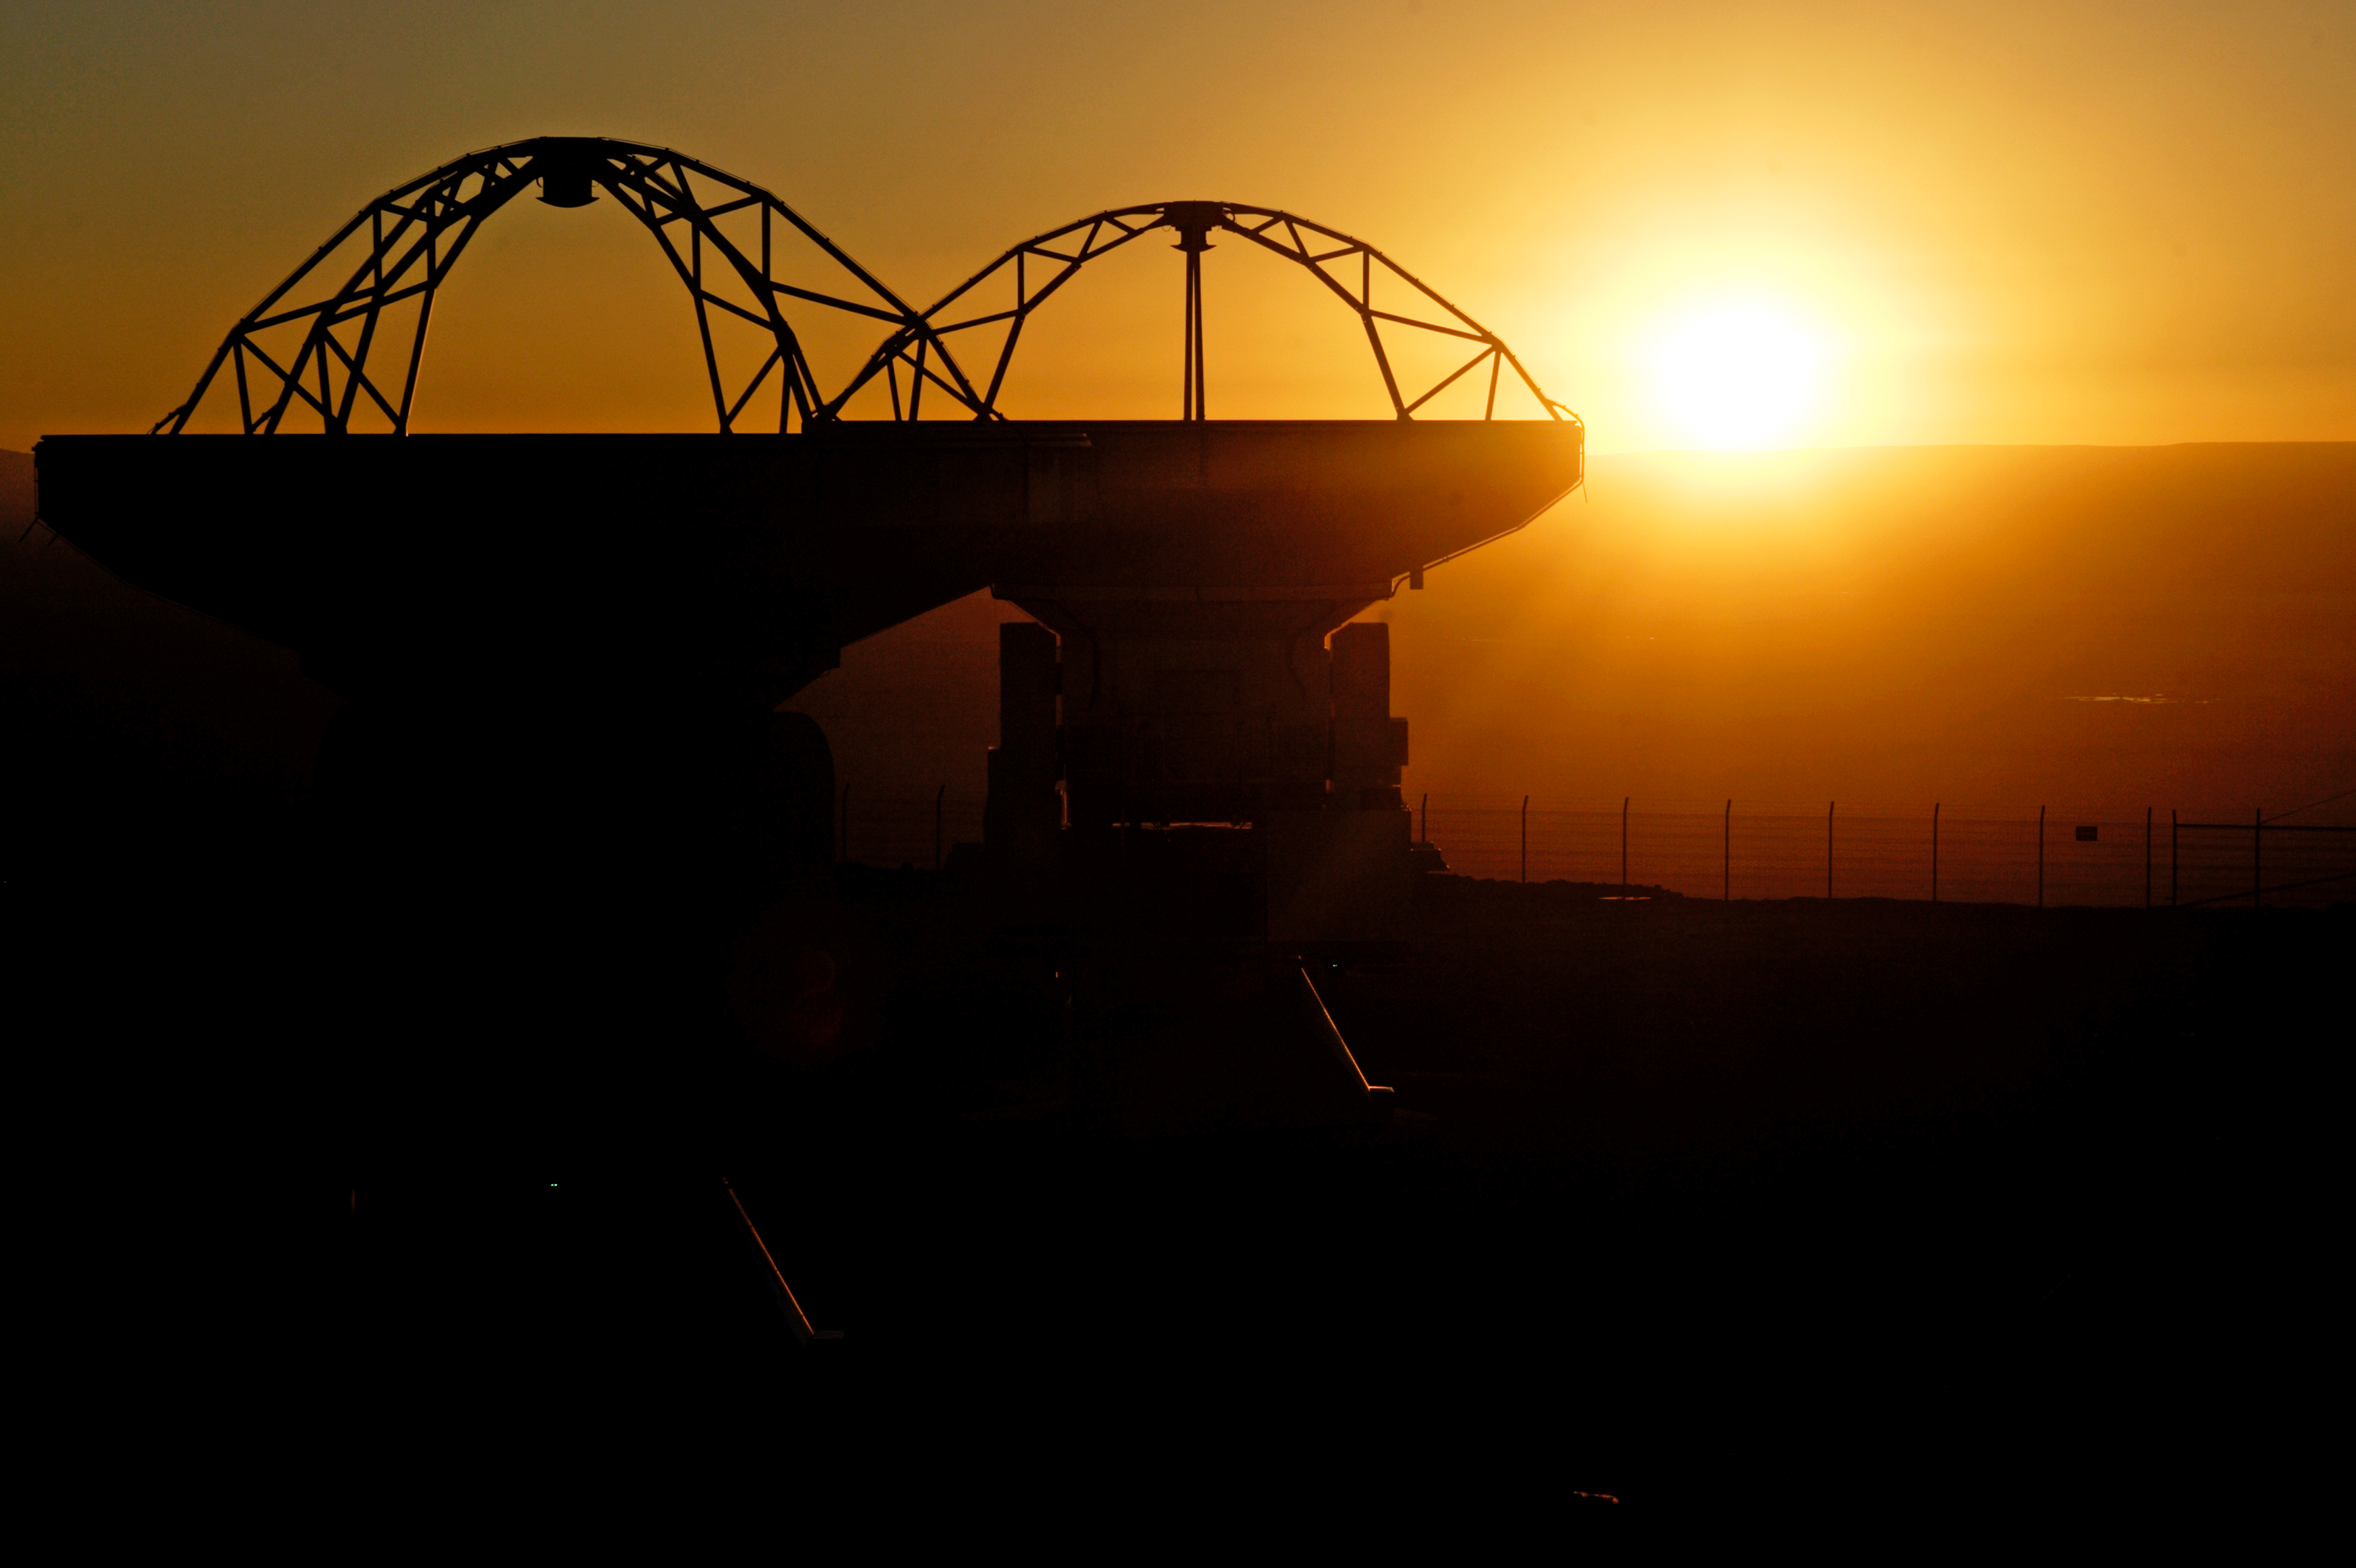

ALMA antennas silhouette

ALMA antennas silhouetted against the Sun.

Credit: AUI/NRAO, Carlos Padilla